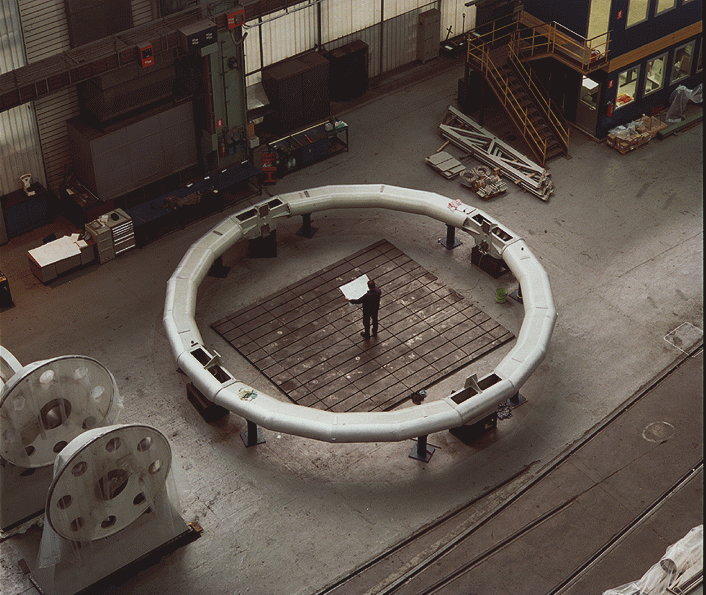

Early construction on VLT

The image shows the top ring of the main structure mounted and aligned, already painted in its definitive silver colour (the interior part that faces the optical path will later be painted black to minimise internal optical reflections). The photograph was taken at the Ansaldo Energia premises in Milan (Italy).

Credit: ESO